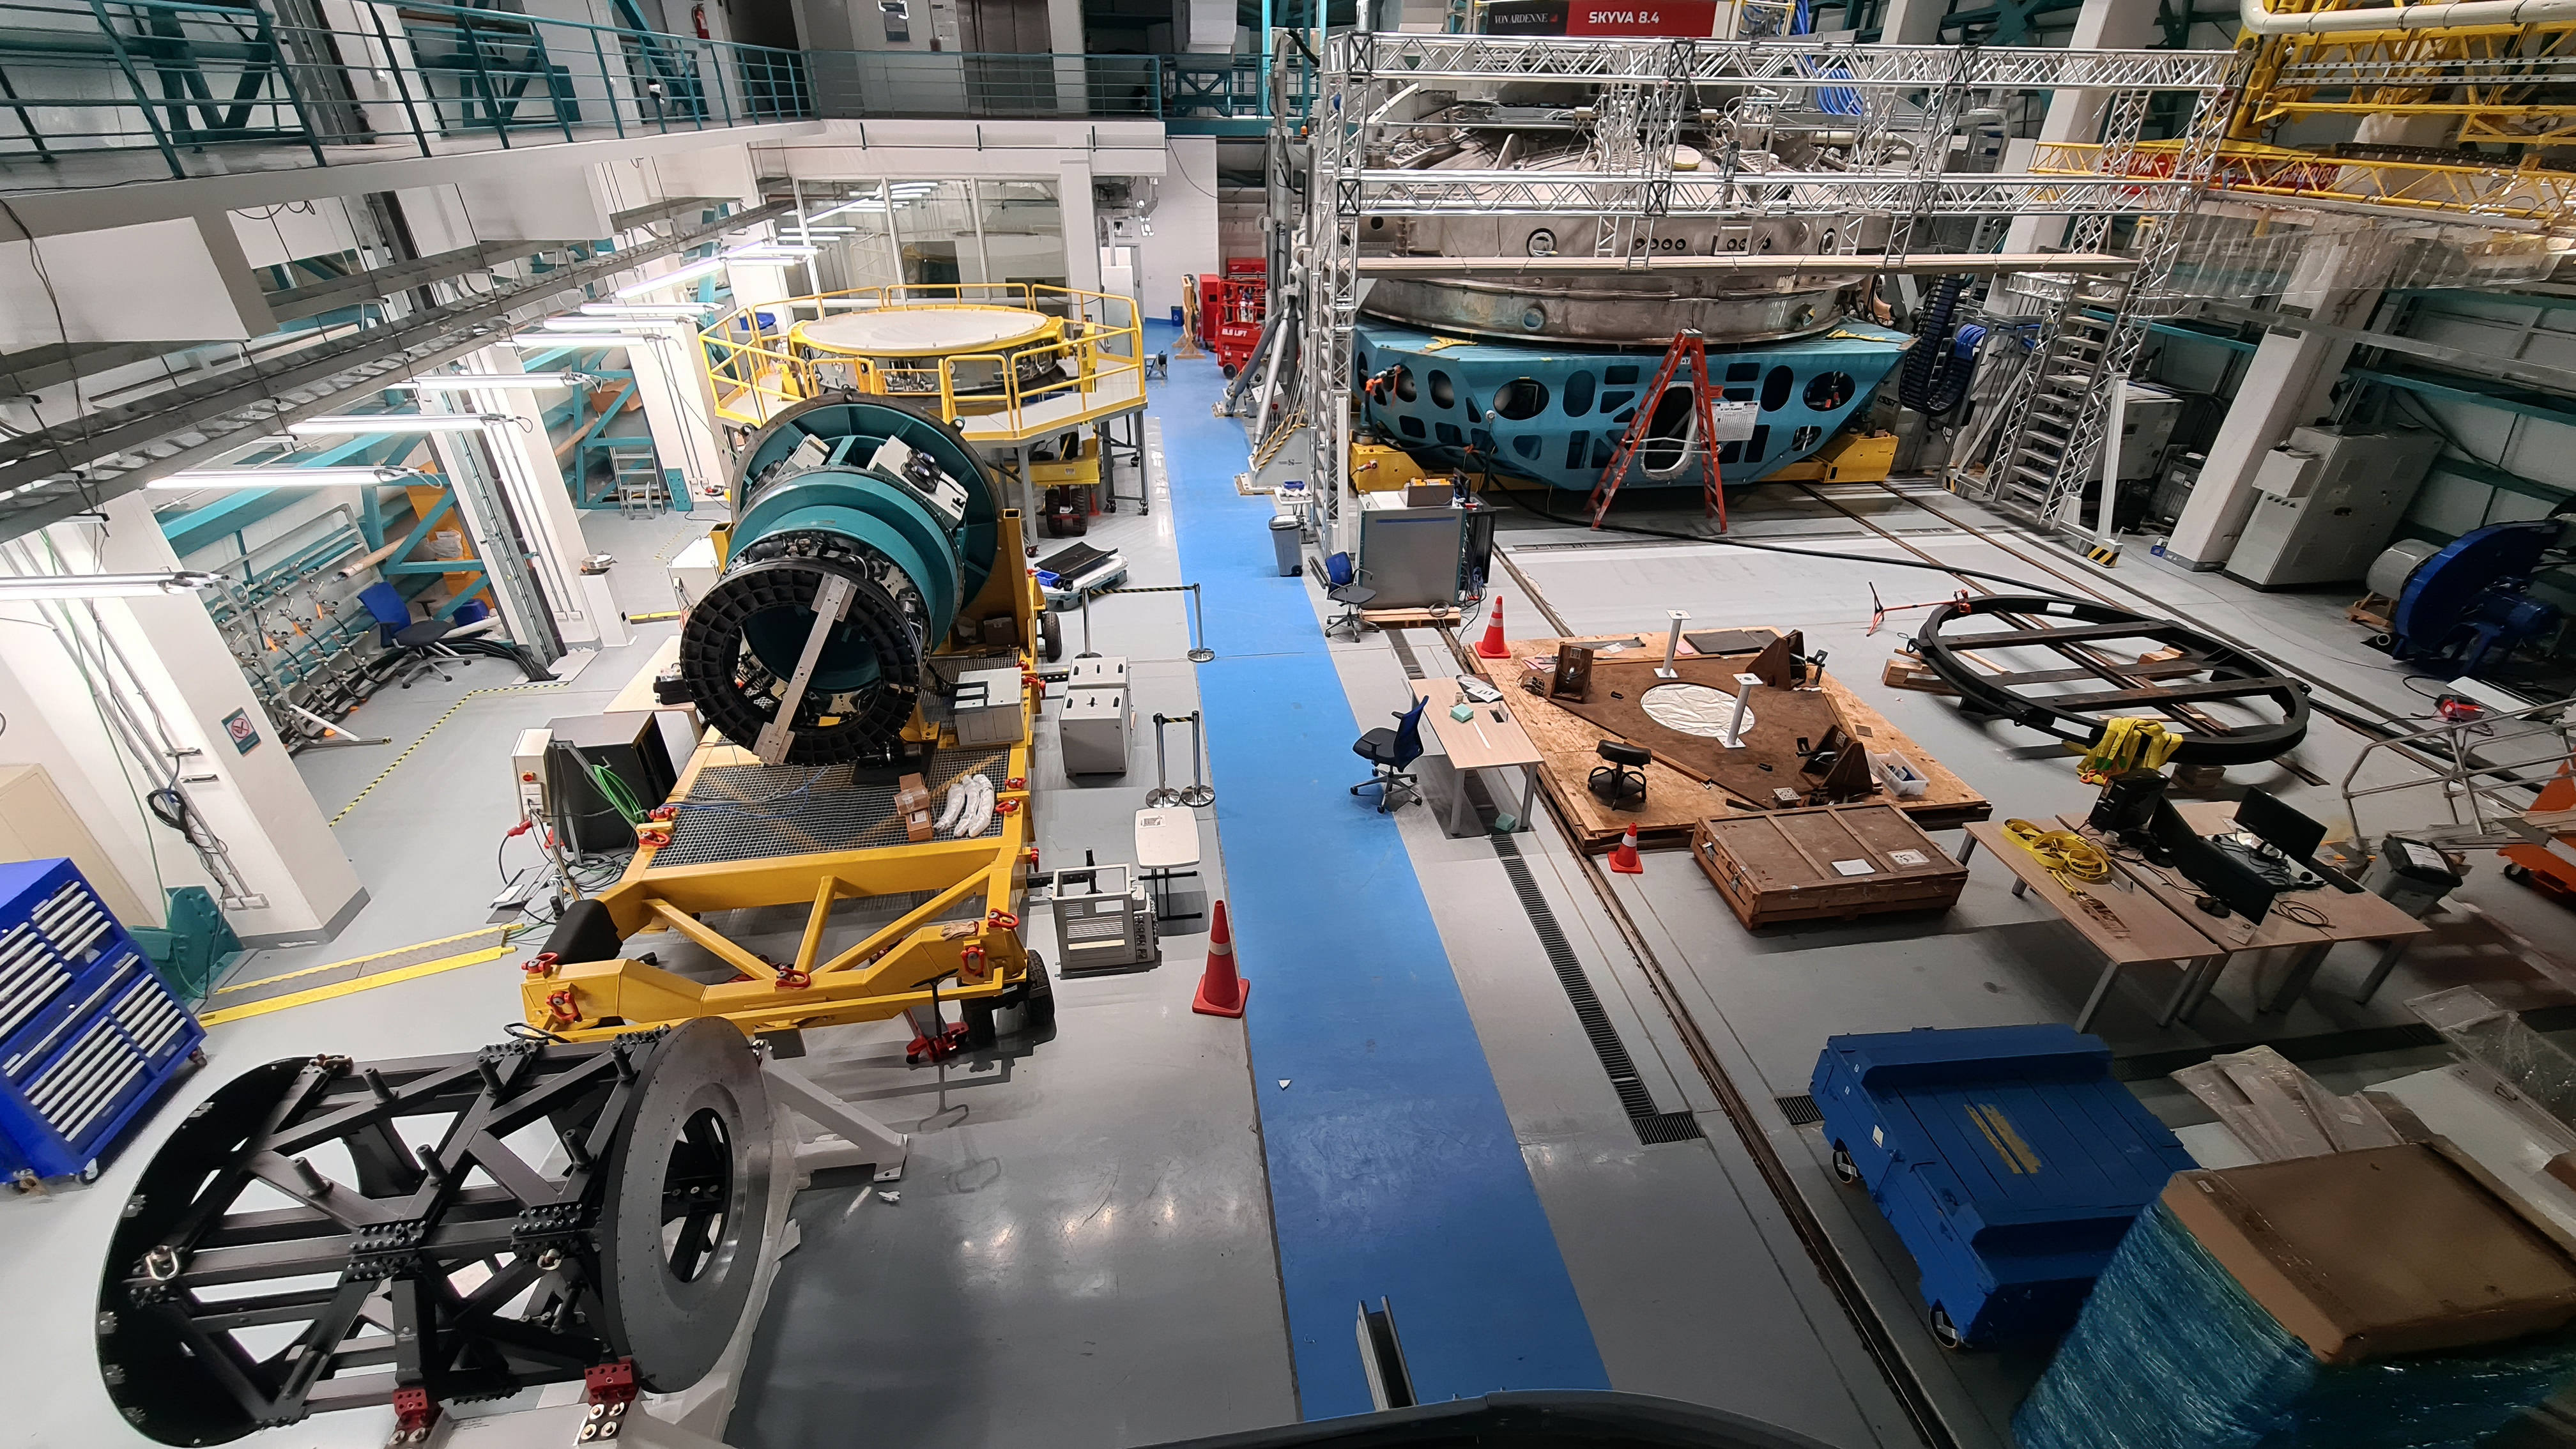

Vera C. Rubin Observatory 28 Aug. 2020

An inspection of the summit facility and equipment was performed on 28 August 2020, after some bad weather moved through the area. In general, the facilities including TMA, Dome, Power, Water lines, Casino (cafeteria), Warehouse, (M1M3), etc, are in good condition.

Credit: Rubin Obs/NSF/AURA